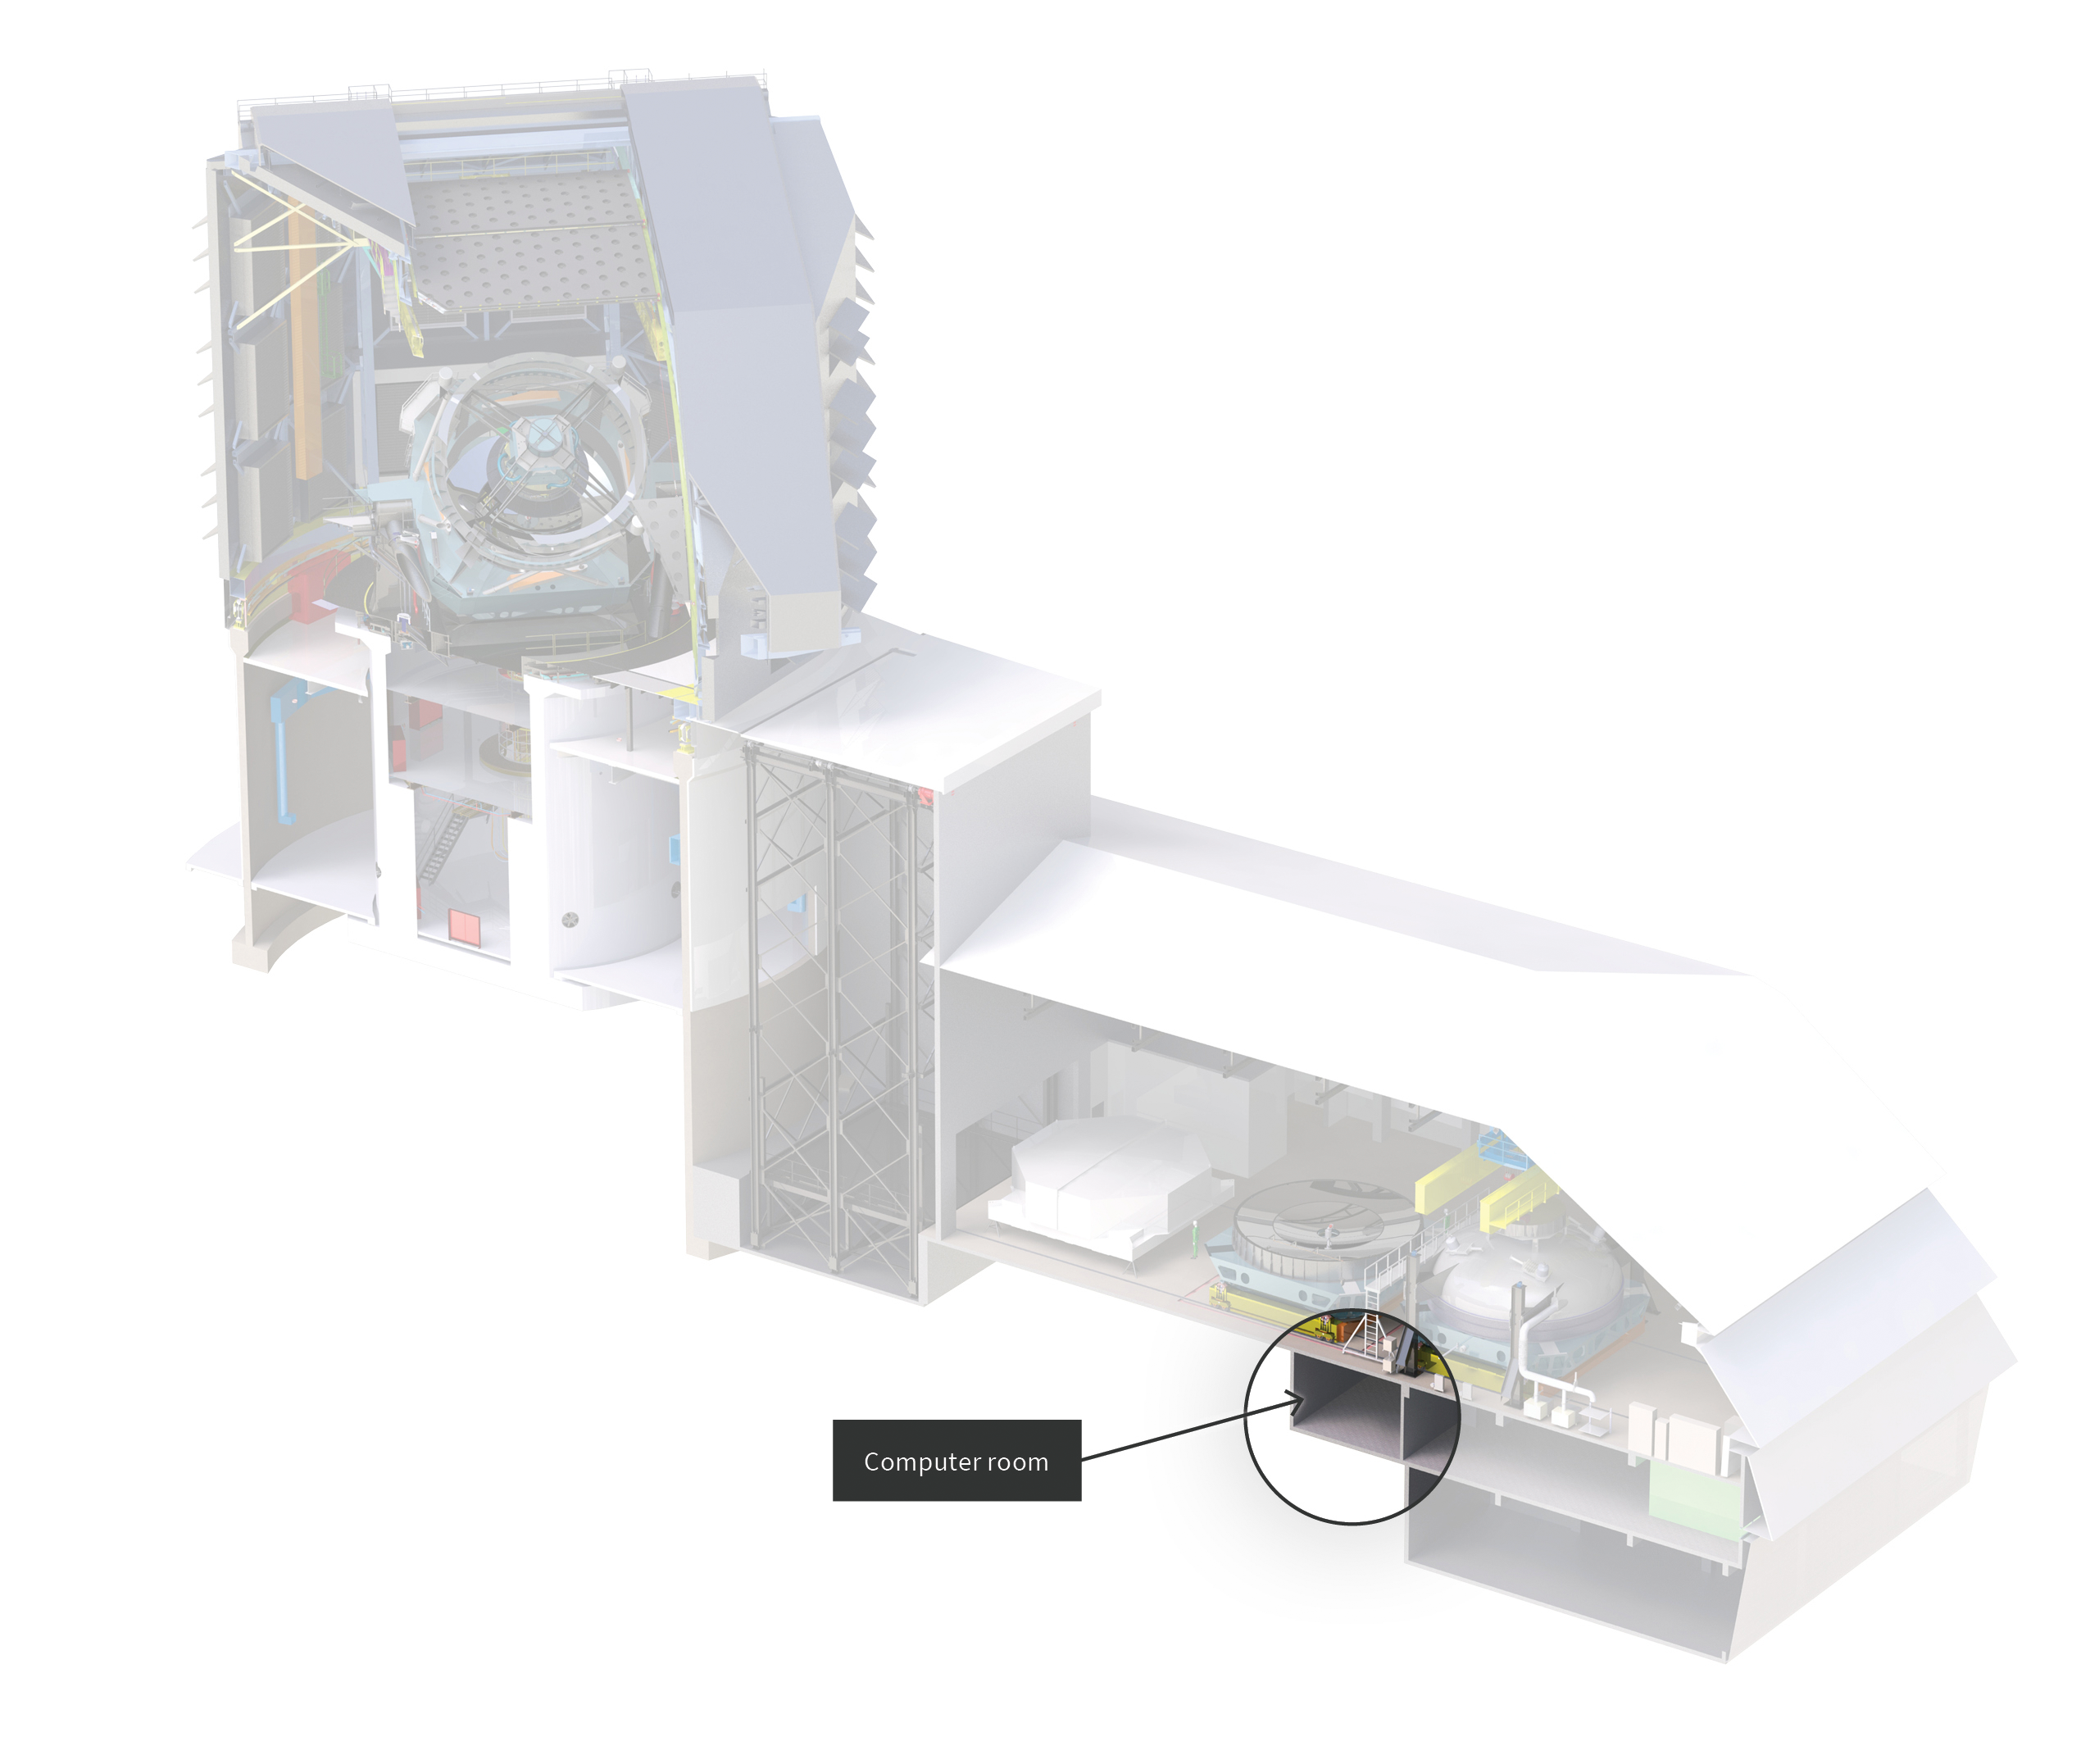

Computer room location in Rubin Observatory

This diagram shows the location of the Computer Room in Rubin Observatory.

Credit: RubinObs/NOIRLab/SLAC/NSF/DOE/AURA